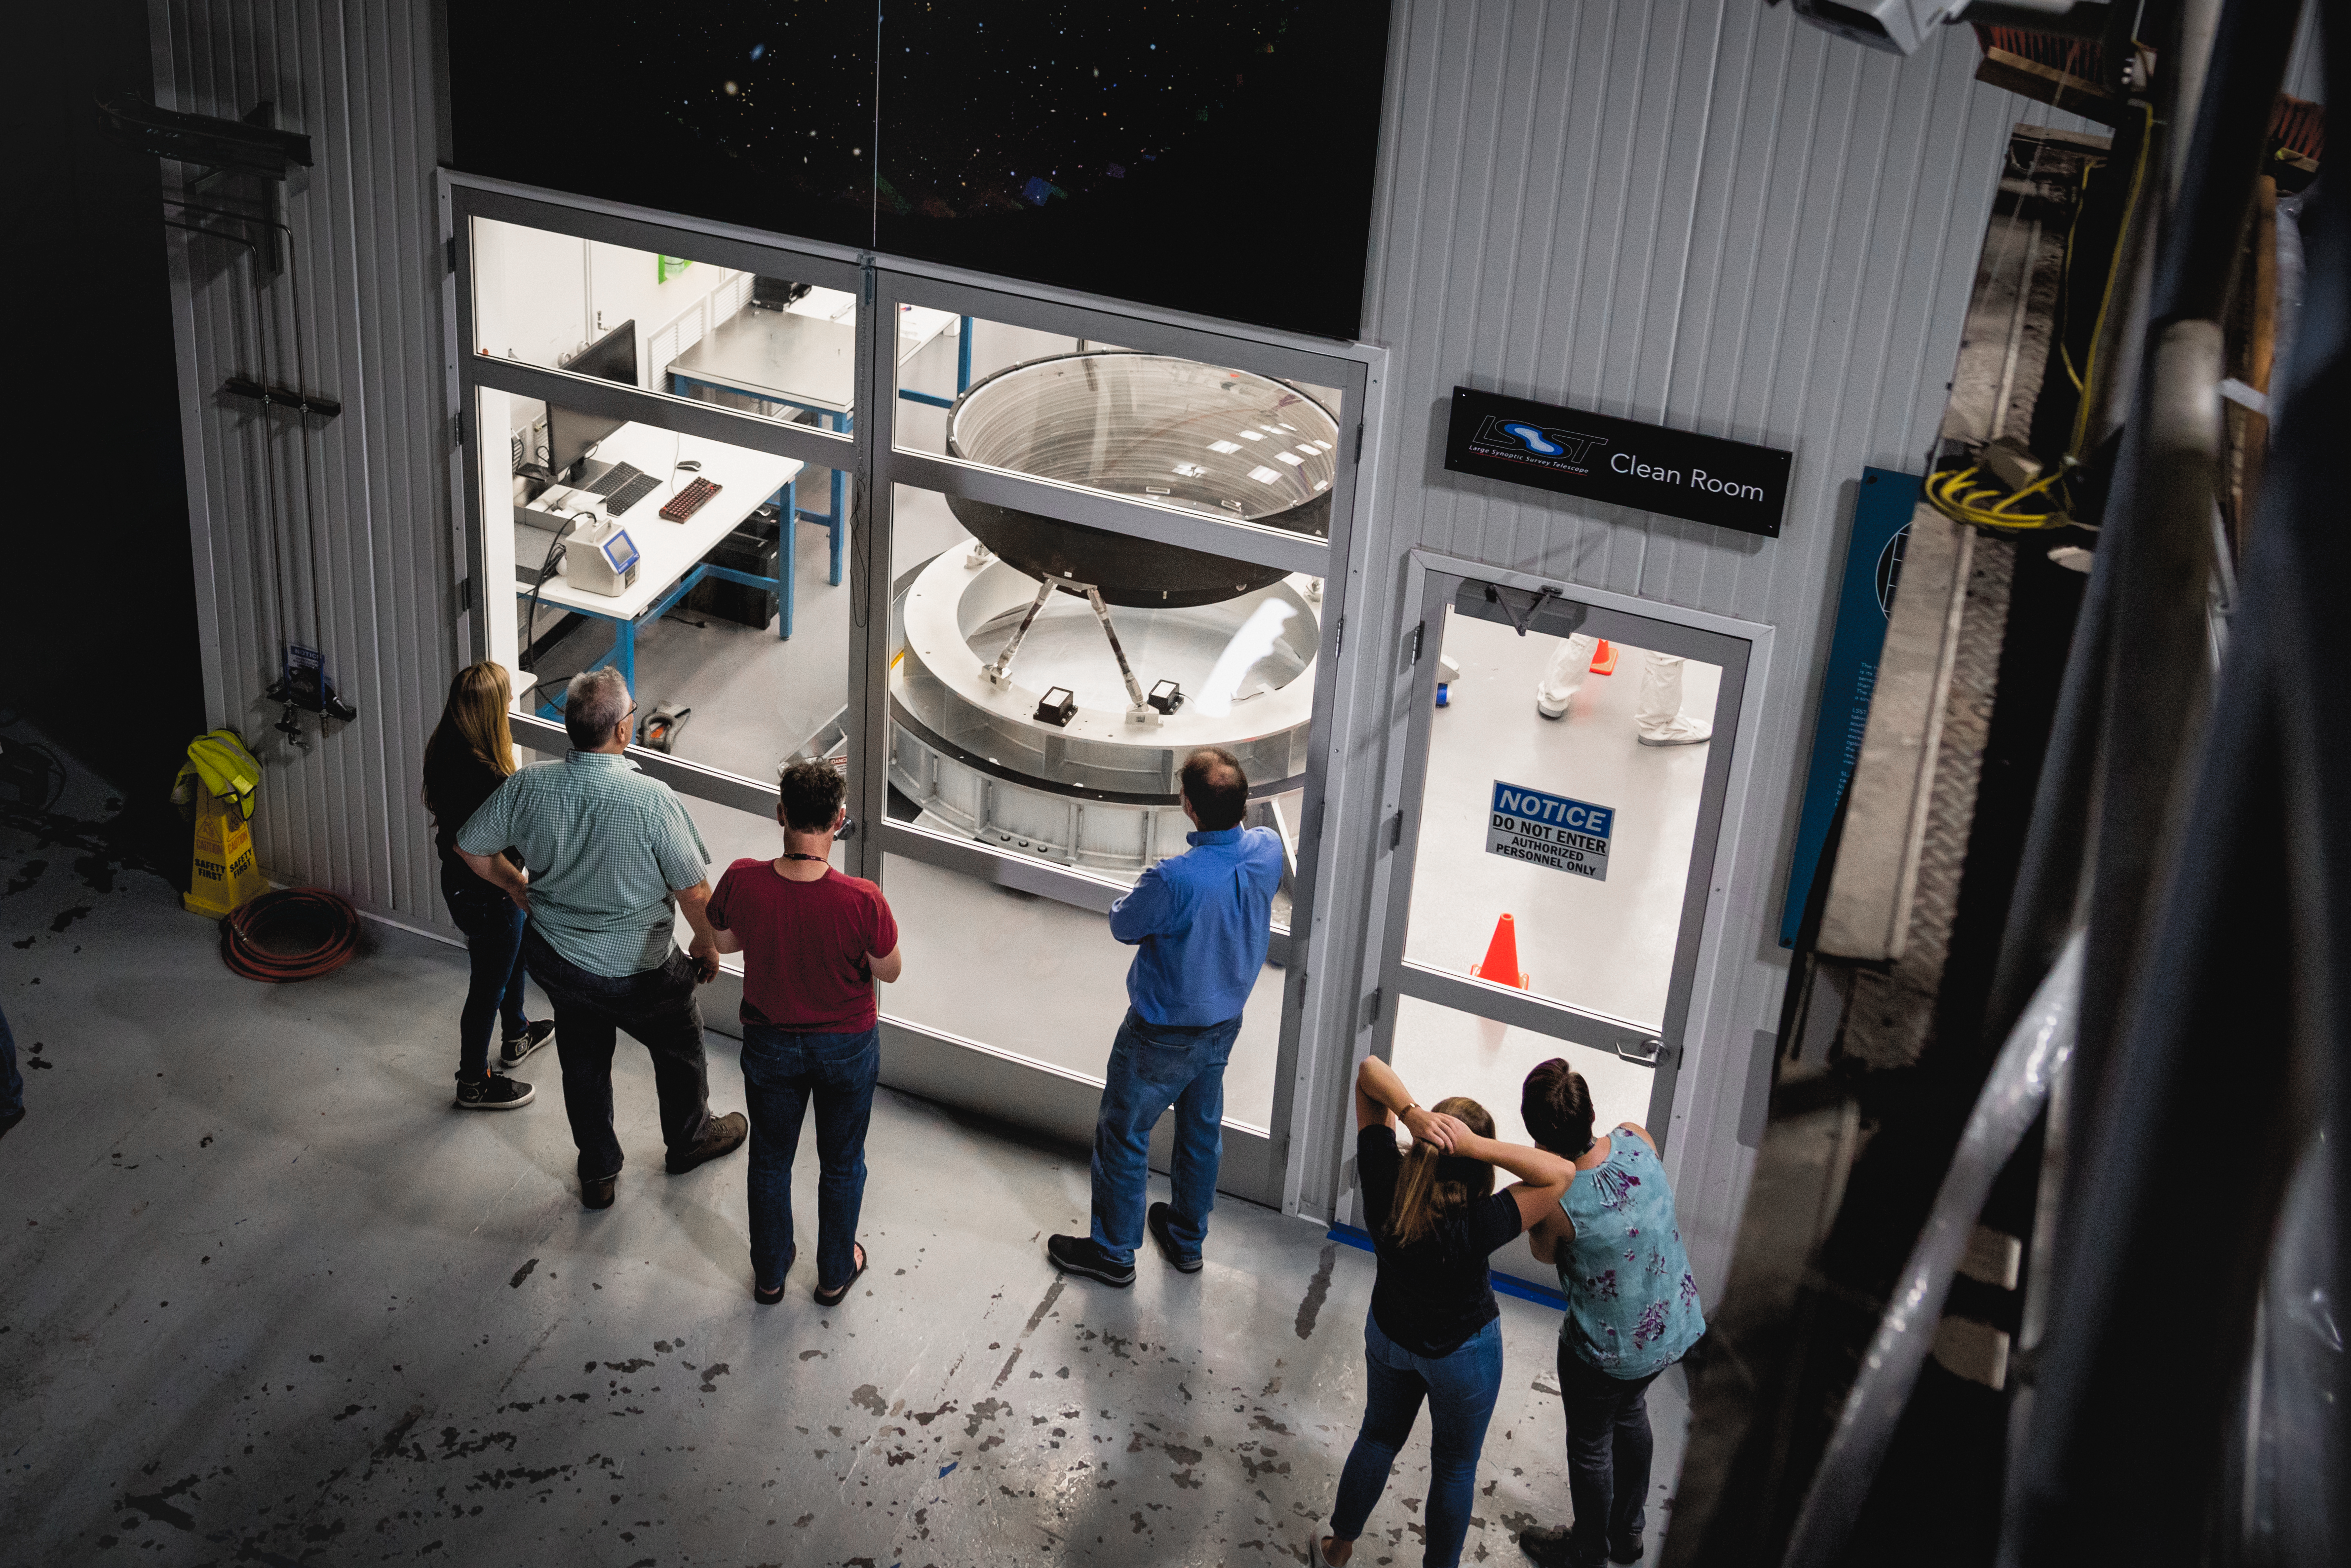

The LSST Camera Lens is here!

Dianna Cowern, aka. Physics Girl, attended the LSST lens opening and interviewed some of the engineers, scientists and researchers here at SLAC.

The largest high-performance optical lens ever fabricated (5.1 feet in diameter), seen arriving at SLAC, for the 3,200-megapixel digital camera of the Legacy Survey of Space and Time (LSST). The lens is mounted with a smaller companion lens (3.9 feet in diameter) in a carbon fiber structure. Both lenses have been built over the past five years by Boulder, Colorado-based Ball Aerospace and Technologies Corp. and its subcontractor, Tucson-based Arizona Optical Systems. Read more in the press release.

Credit: Farrin Abbott / SLAC National Accelerator Laboratory